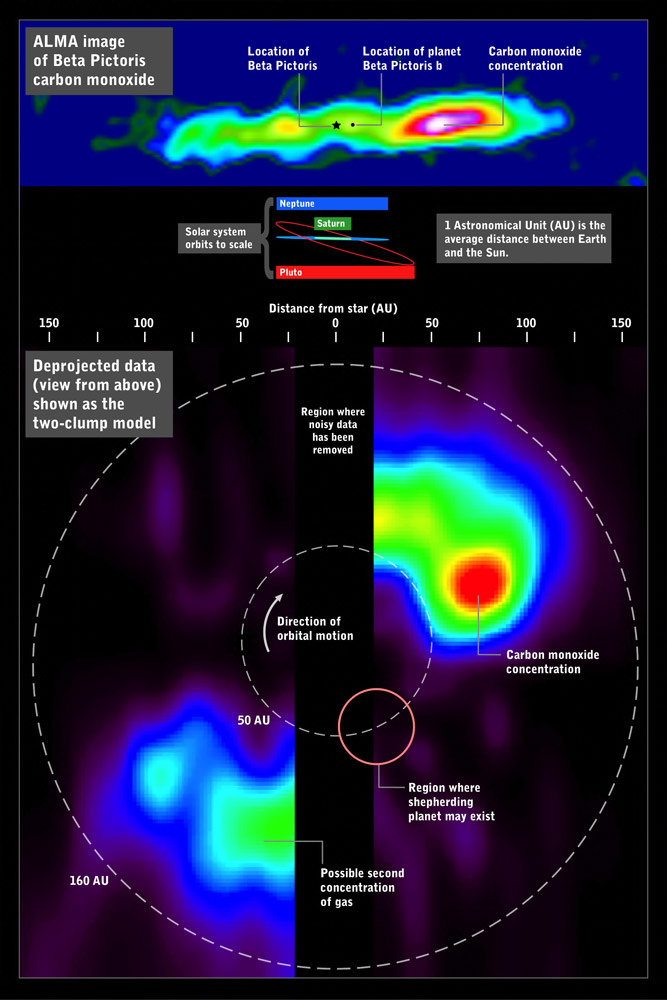

Beta Pictoris

The ALMA image of carbon monoxide around Beta Pictoris (above) can be deprojected (below) to simulate a view looking down on the system, revealing the large concentration of gas in its outer reaches. For comparison, orbits within the Solar System are shown for scale.

Credit: ALMA (ESO/NAOJ/NRAO) and NASA’s Goddard Space Flight Center/F. Reddy